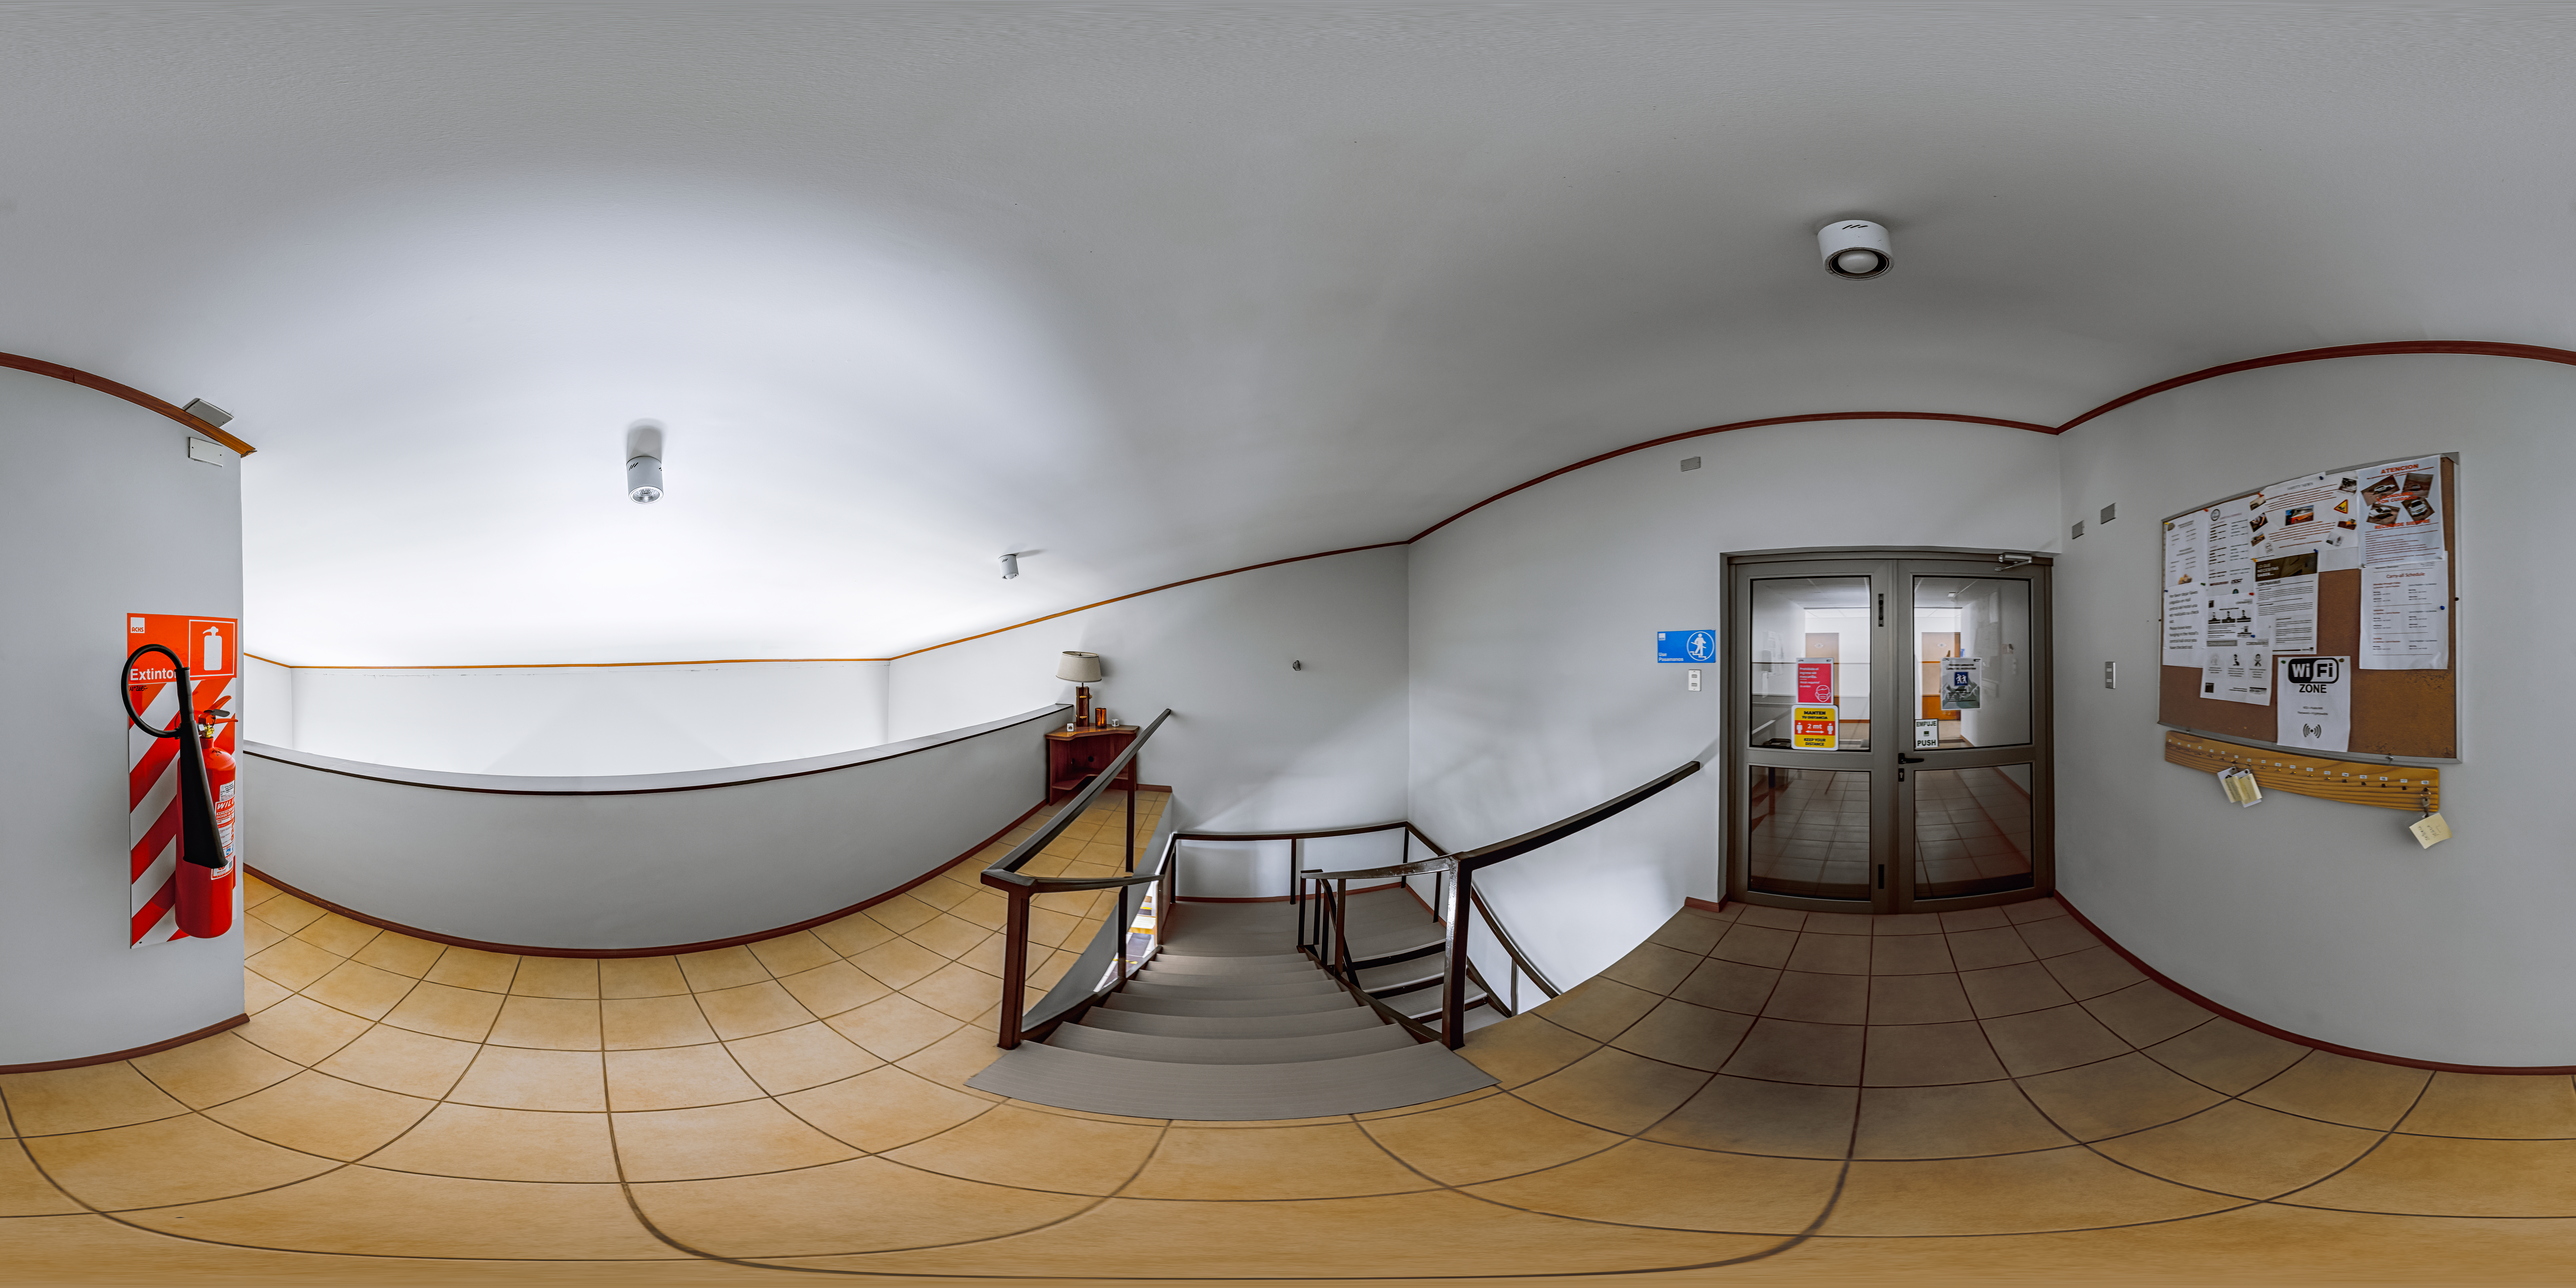

Cerro Pachón Dormitory Interior 360 Panorama

A 360 panorama view of the interior of the dormitory located on Cerro Pachón in Chile.

Credit: CTIO/NOIRLab/NSF/AURA/P. Horálek